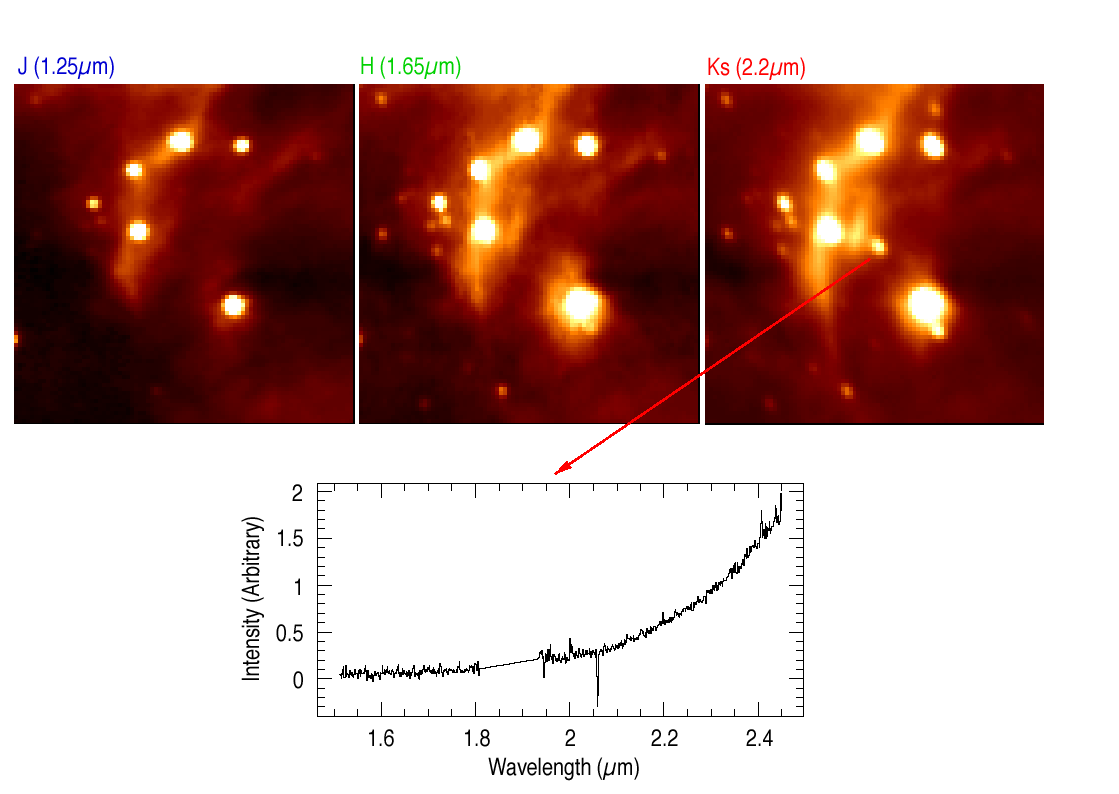

A massive star forming in M17

This image shows an enlargement of a small area of the field in ESO Press Photo eso0030a (slightly above and to the right of the centre), centred on the position of a massive star in the process of being formed. Its colour is such that it can only be seen in the longest-wavelength image (Ks). Below is the infrared spectrum of this object, obtained with SOFI on August 16, 2000. As can be seen, it is nearly featureless, with rapidly increasing intensity towards longer wavelengths. Technical information : The spectrum was obtained during 20 min exposure, with an additional 20 min on the background sky. The spectral resolution is approx. 1000. The "absorption line" at 2.06 µm is an artefact from a helium line when the "background" nebular spectrum was subtracted to cancel the hydrogen lines.

Credit: ESO